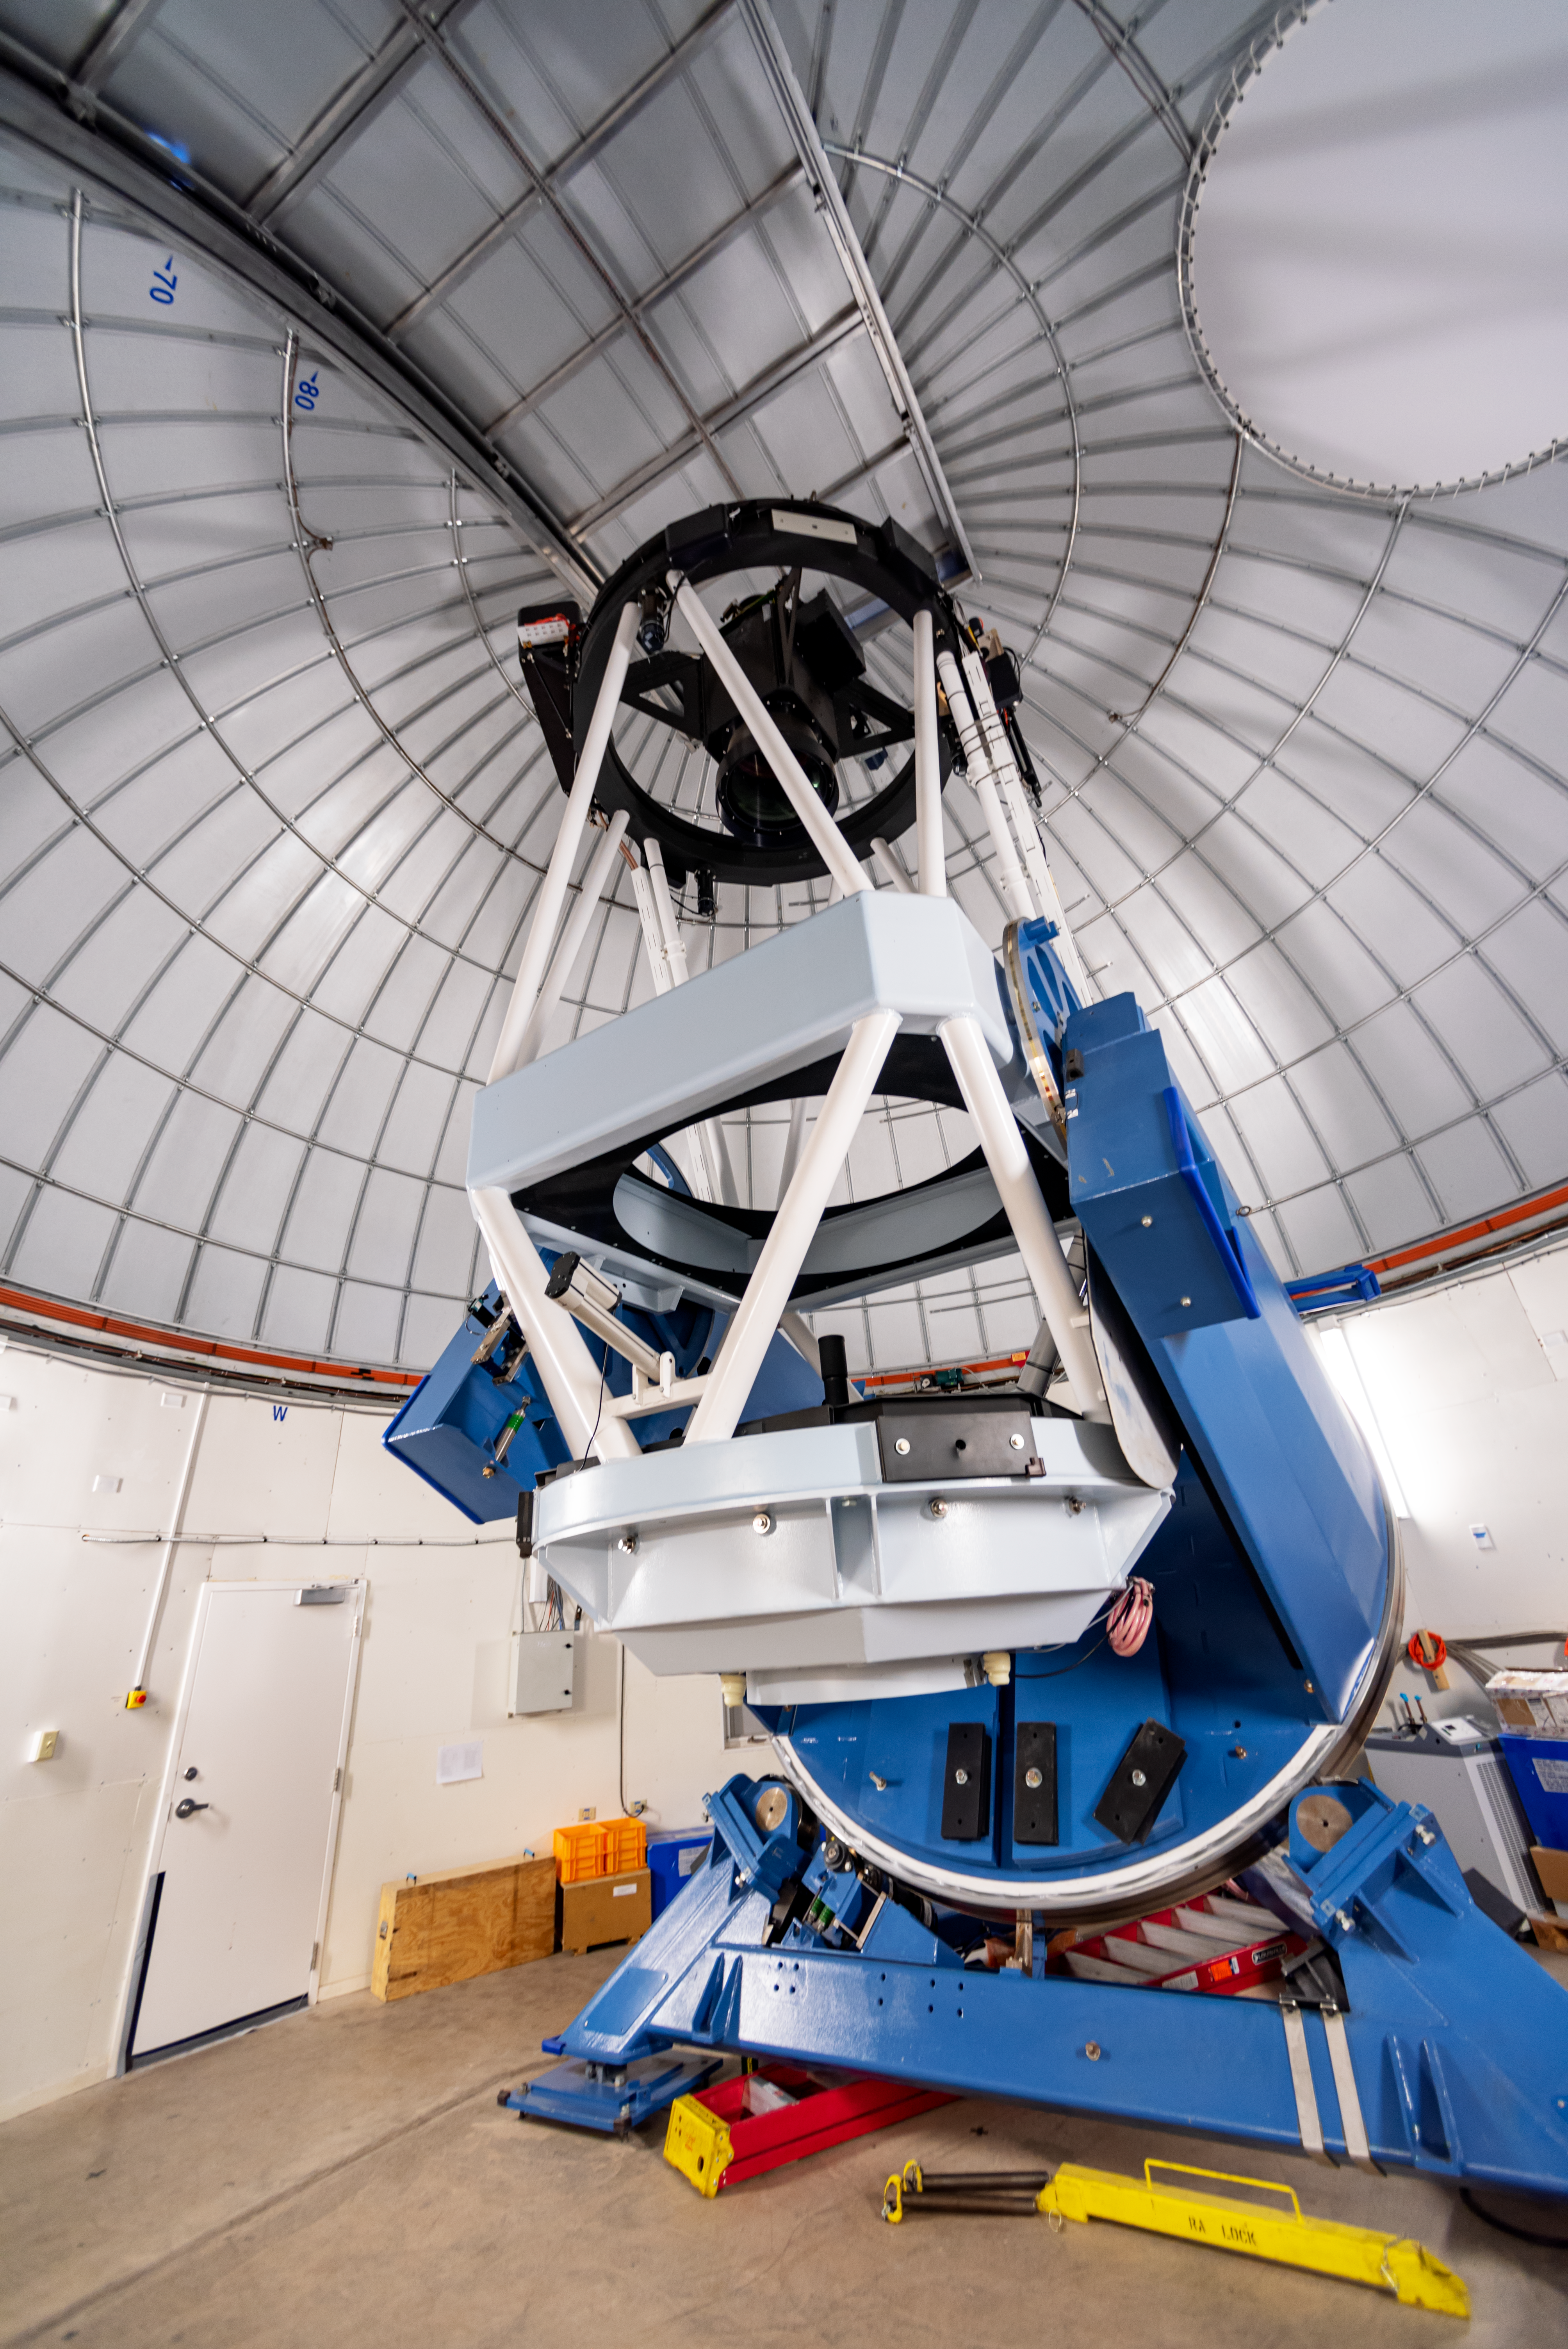

KMTNet 1.6-meter Telescope

KMTNet 1.6-meter Telescope at Cerro Tololo Inter-American Observatory in Chile.

Credit: CTIO/NOIRLab/NSF/AURA